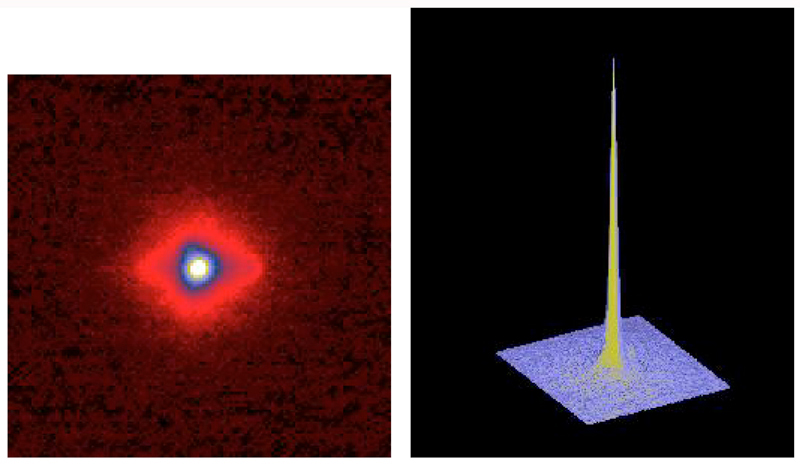

Image of a 17-mag reference star

The image shows the near-diffraction-limited image of a 17-mag reference star, as recorded with NAOS-CONICA during a 200-second exposure in the K-band under 0.60 arcsec seeing. The 3D-profile is also shown.

Credit: ESO